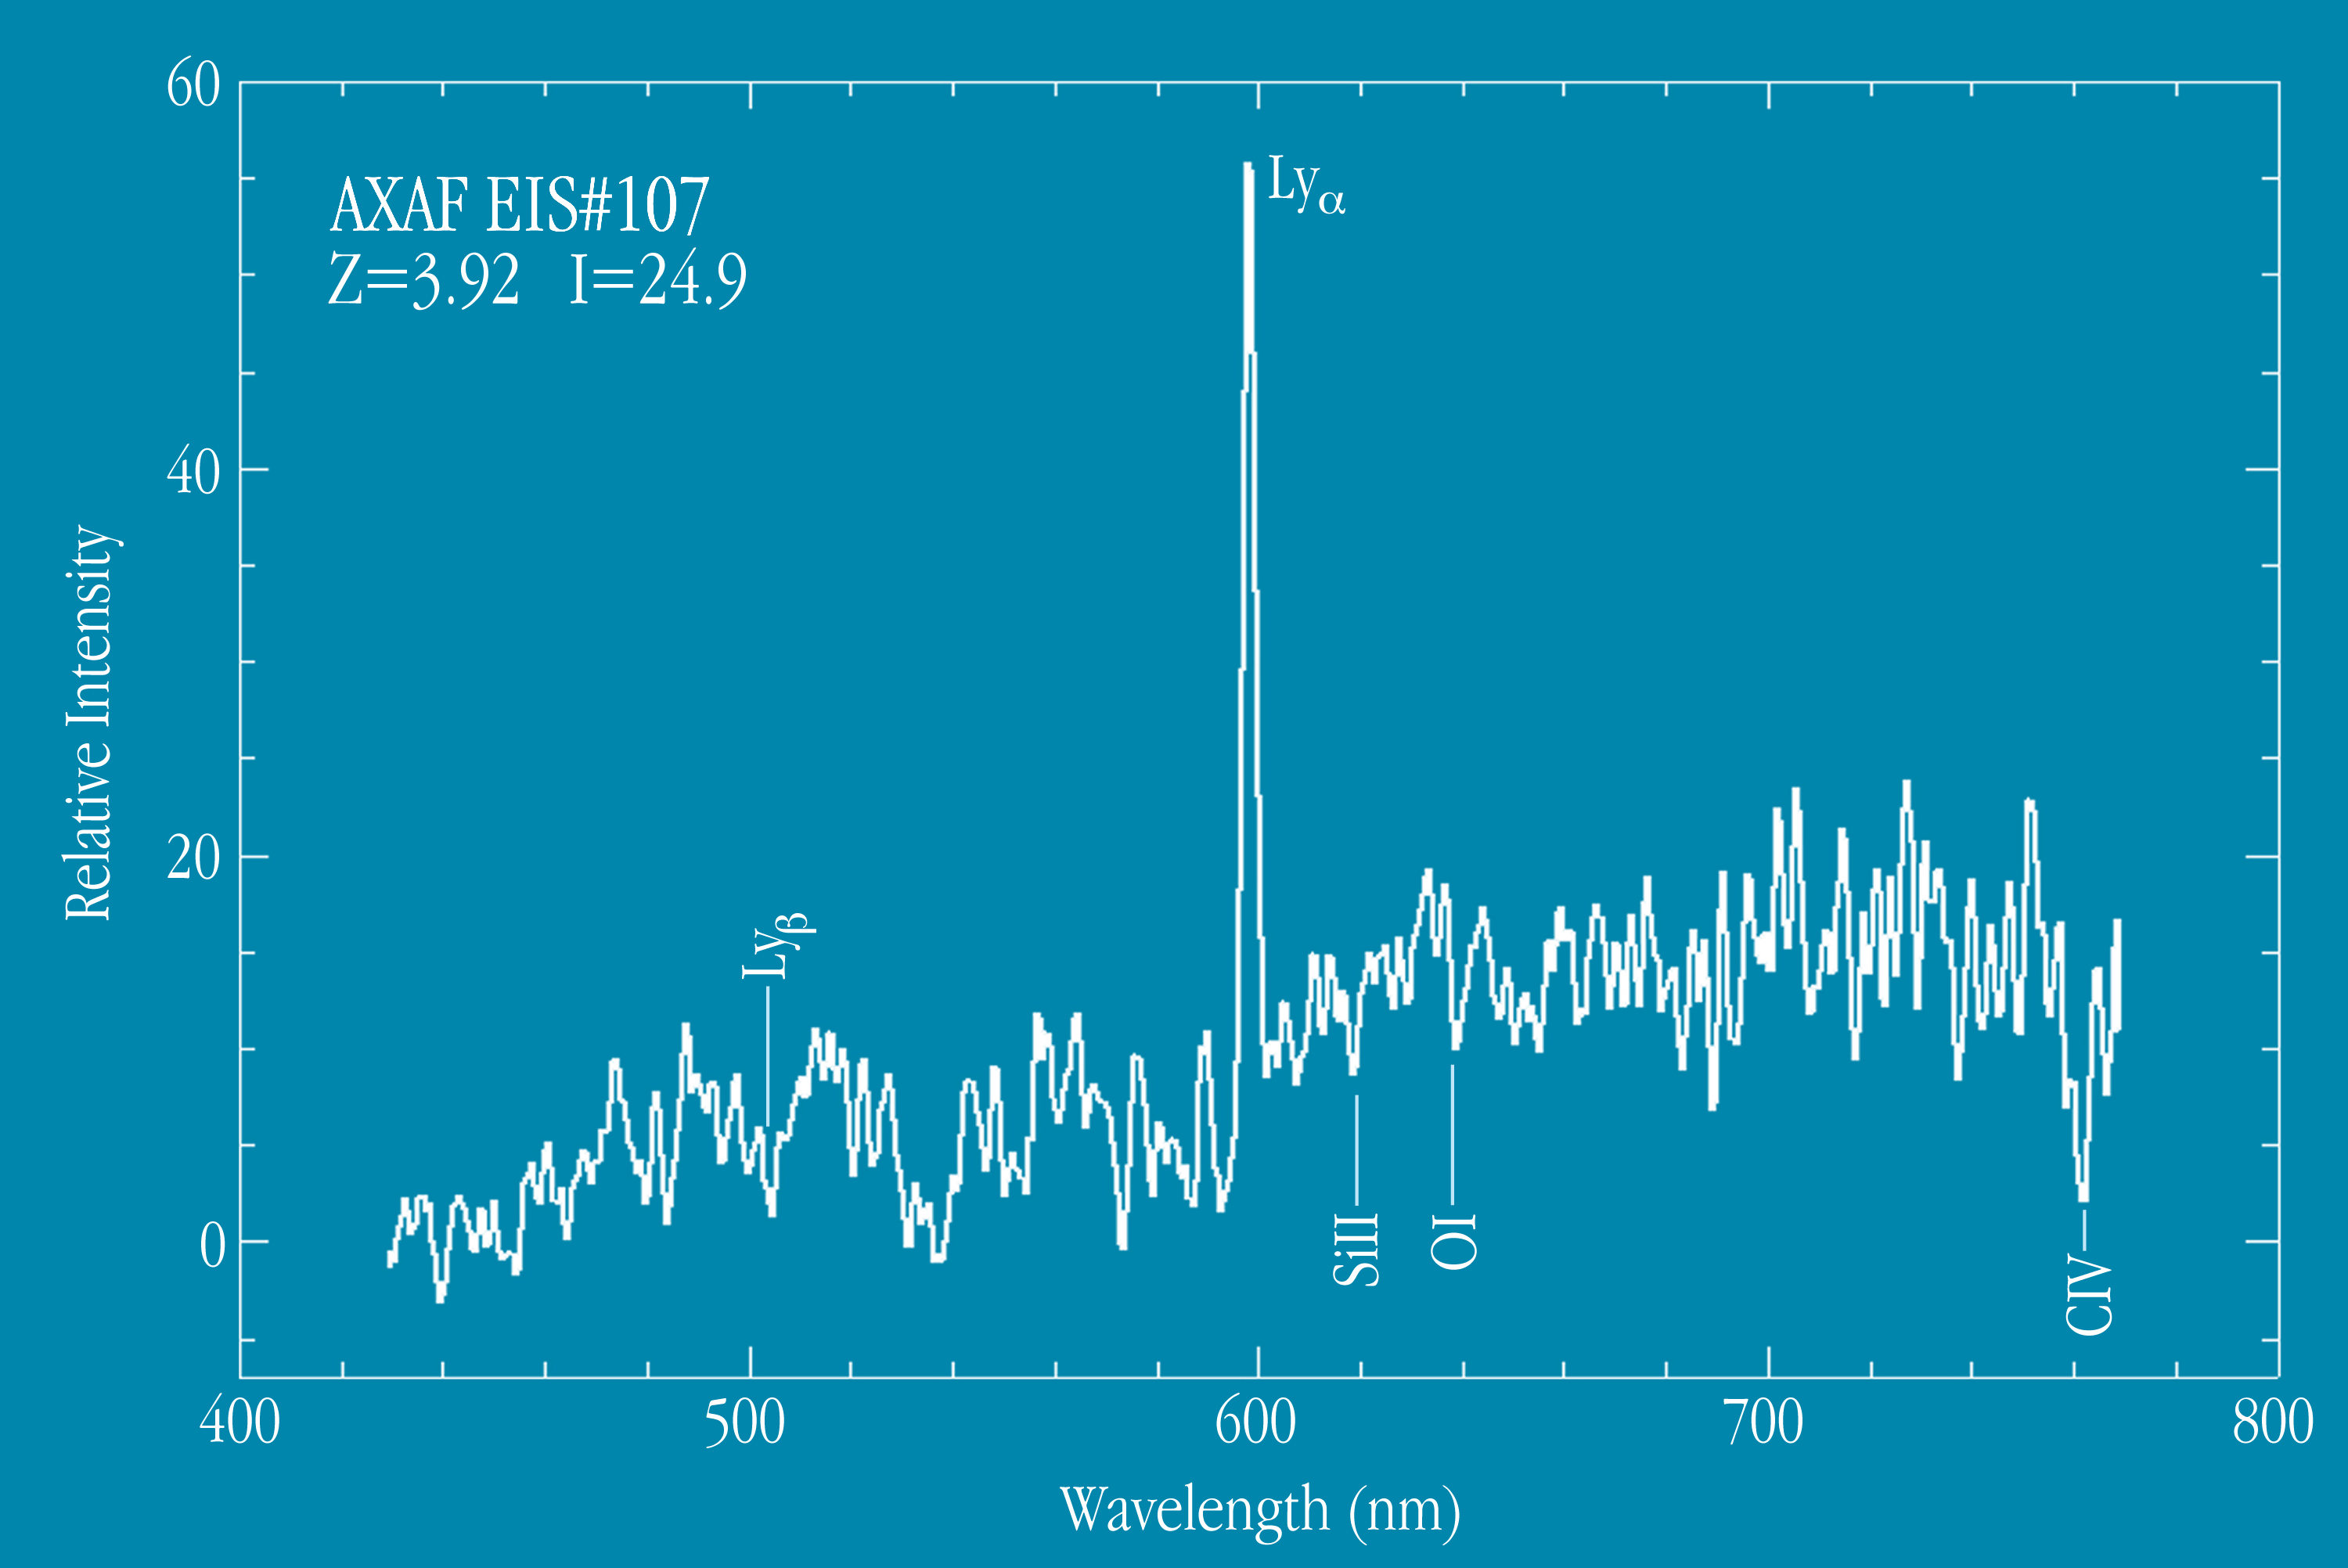

Spectrum of distant galaxy EIS 107

Spectrum of the very distant galaxy EIS 107, as obtained with the VLT UT1 and FORS1. The positions of the most prominent spectral features are indicated, e.g. the Lyman-alpha emission line and absorption lines of oxygen atoms and silicium and carbon ions. The measured redshift is z = 3.92, and these lines have been redshifted from the ultraviolet to the red spectral region. The spectrum represents a total exposure time of 5.5 hours. The spectral resolution is 2.1 nm, i.e. 0.44 nm in the galaxy rest frame.

Credit: ESO